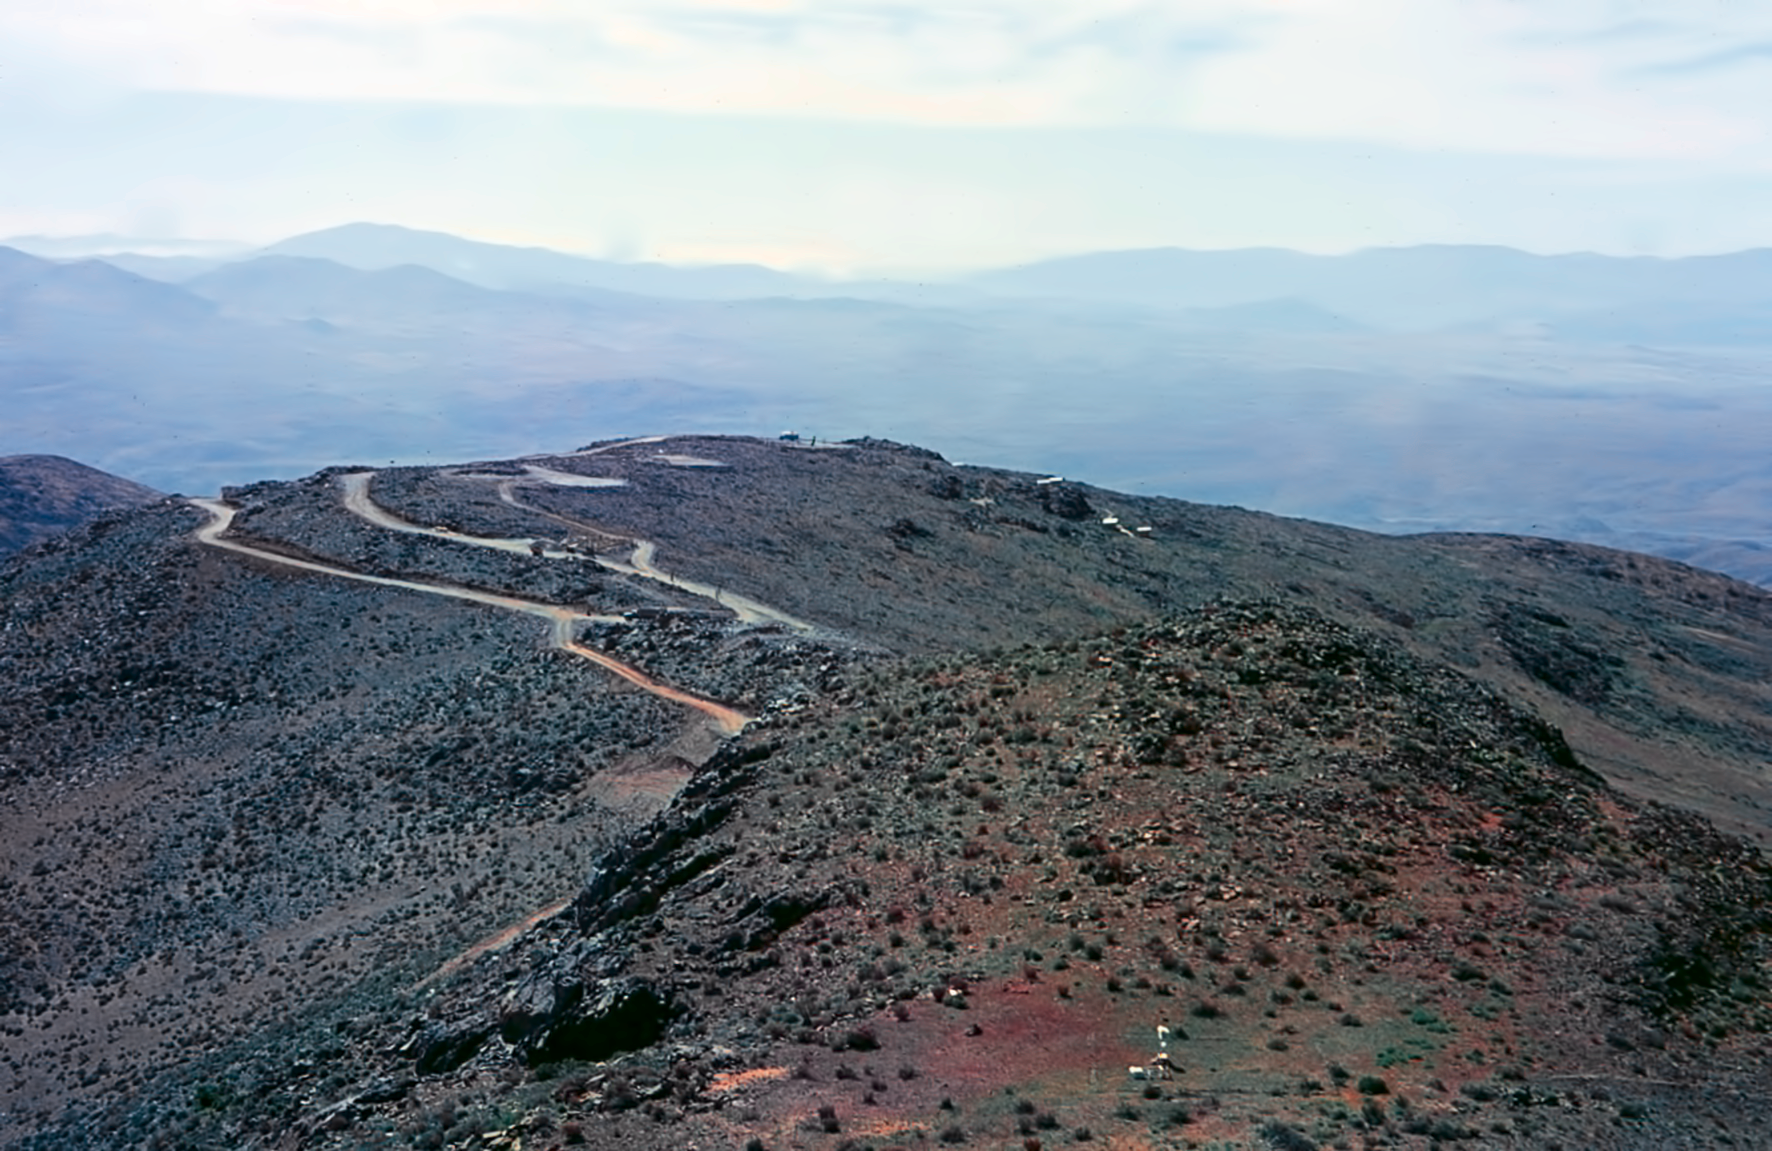

La Silla before the observatories were built

La Silla before building works.

Credit: ESO